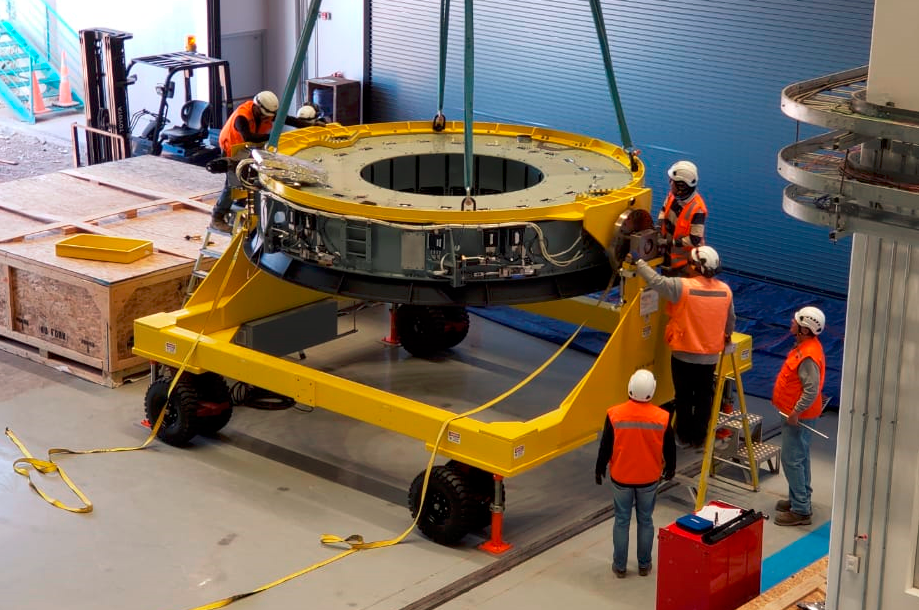

M2 on Transport Cart

In the LSST summit facility, the Secondary Mirror (M2) assembly has been unpacked, and is now being integrated with the M2 cart.

Credit: NOIRLab